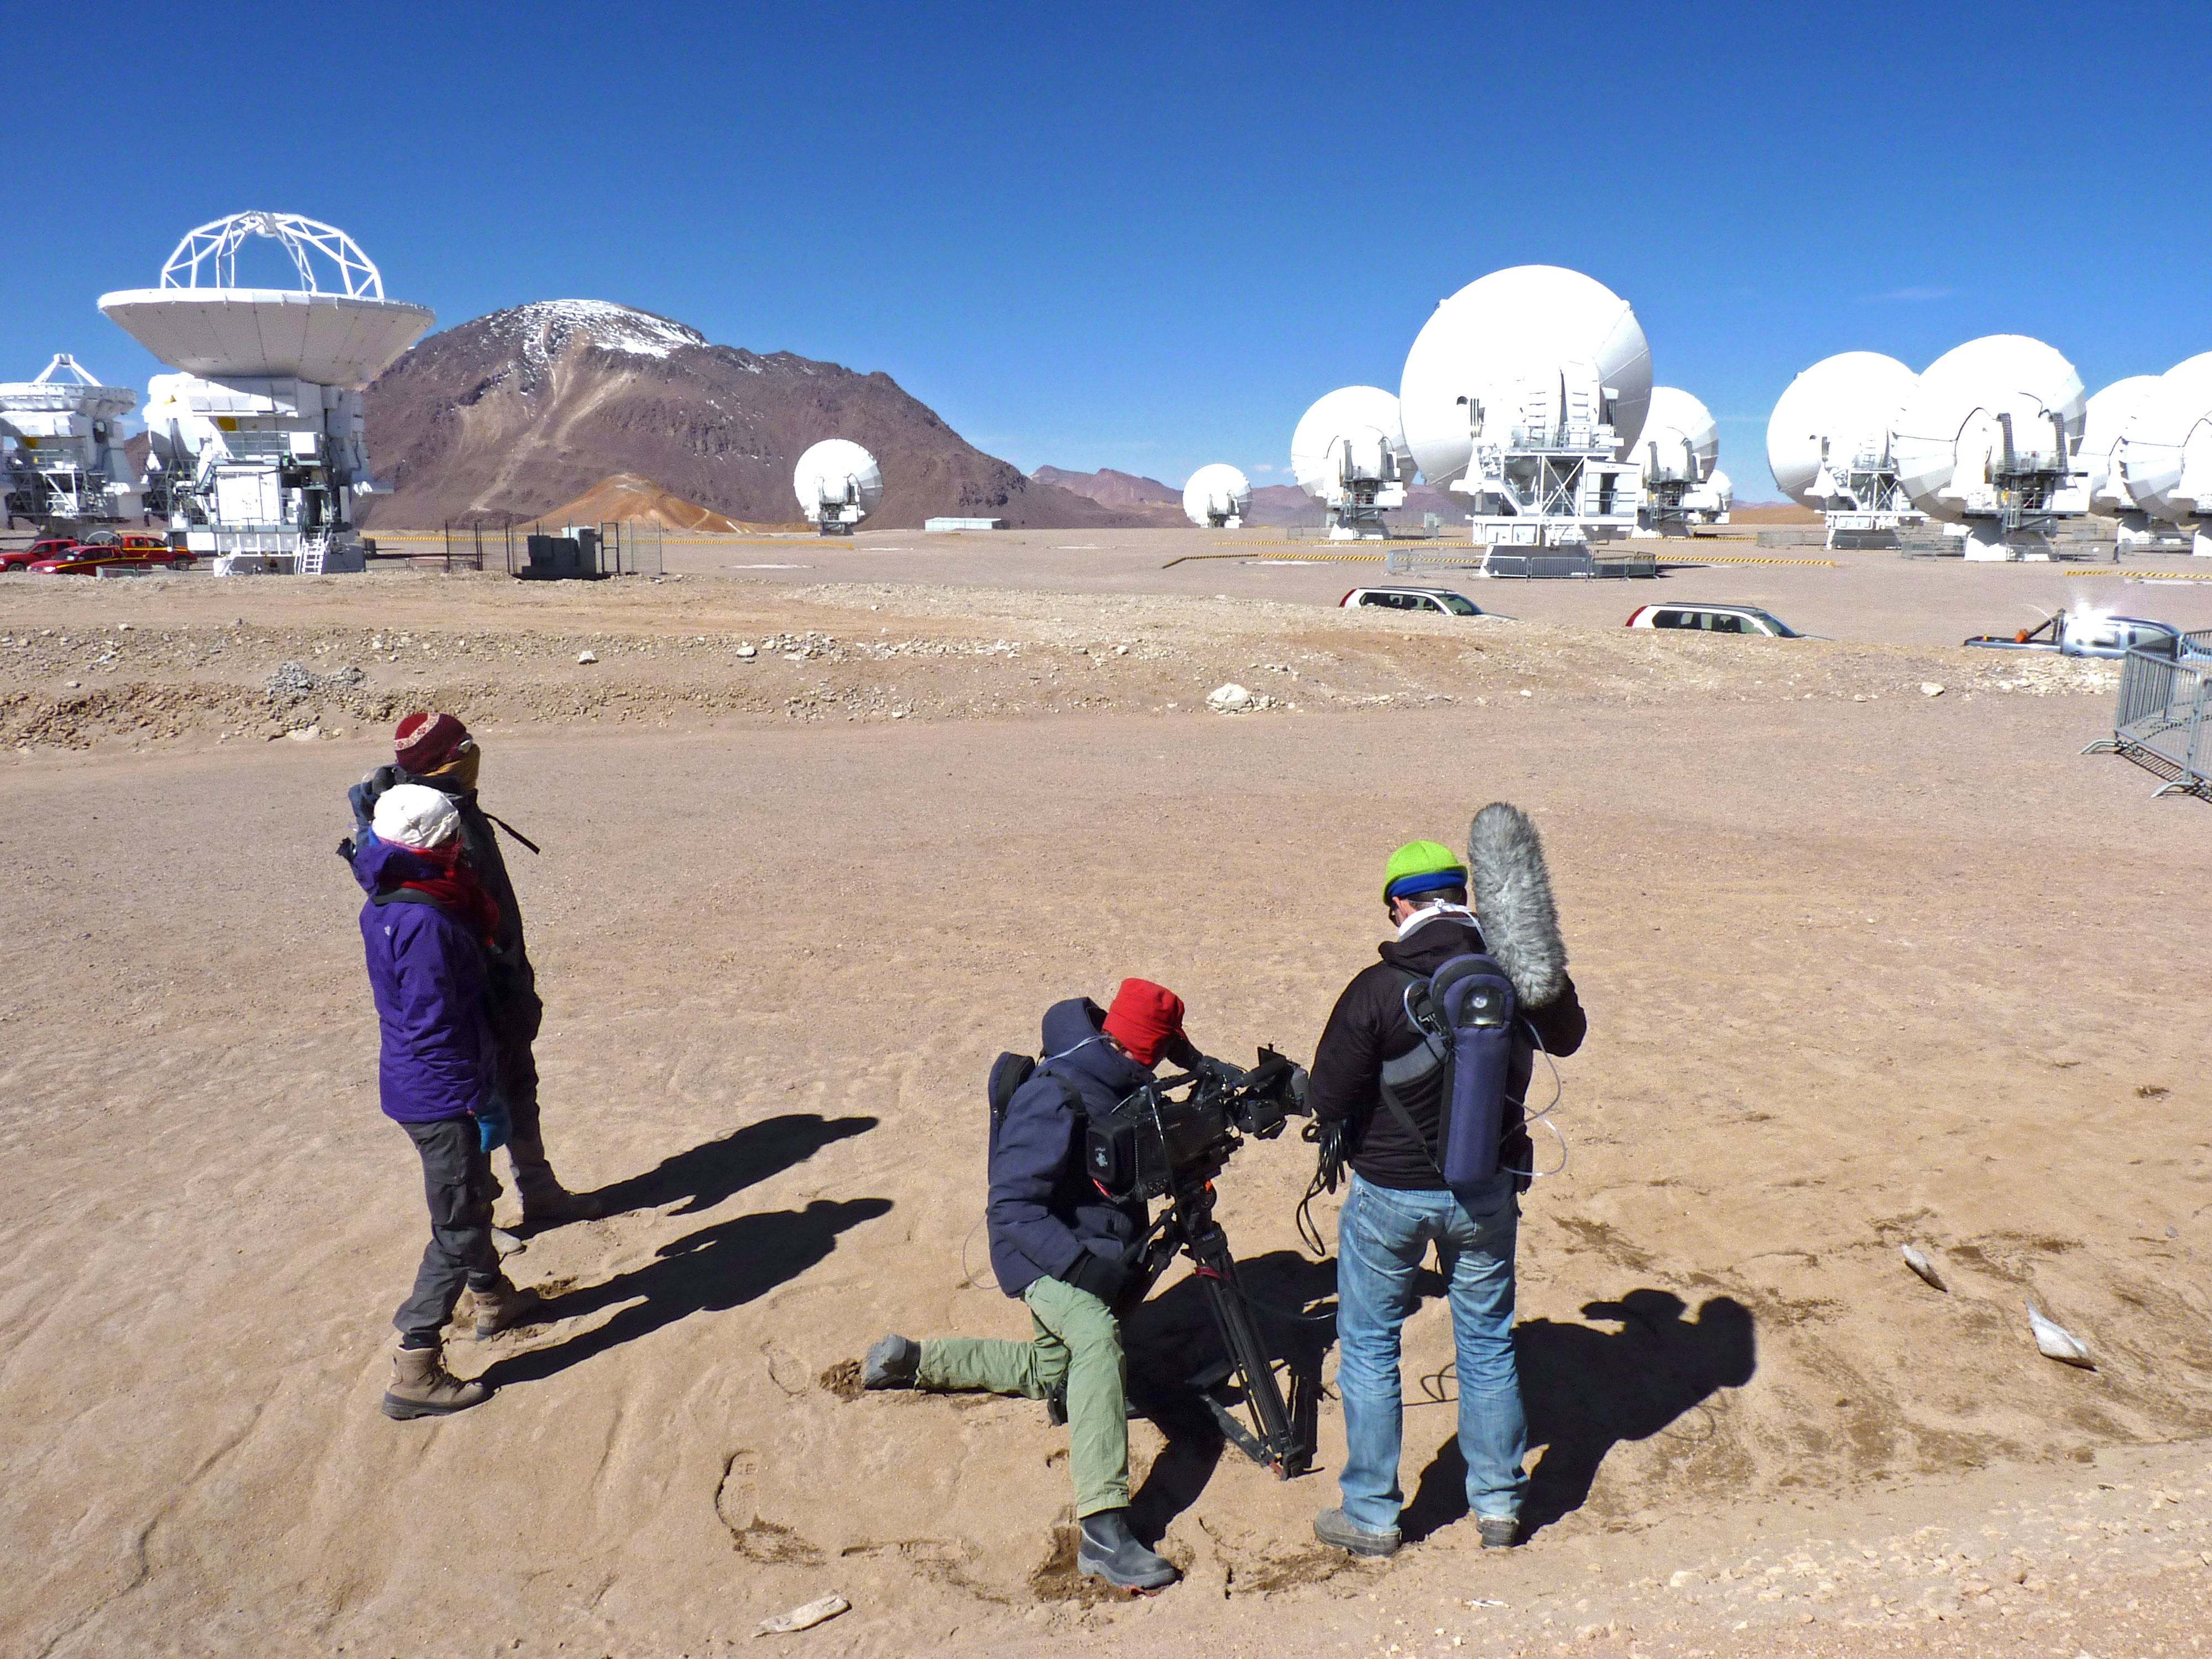

Filming of Labyrint documentary on Chajnantor

A crew from the Dutch public broadcaster VPRO and the Dutch Research School for Astronomy (NOVA) visited the ALMA Observatory from 1–6 September 2012, to film an episode of the Dutch television science programme Labyrint. The crew is working on the Chajnantor, the site of ALMA, at 5000 metres above sea level. In the background, several antennas clustered around the centre of the ALMA array are visible.

Credit: M. Baan/ESO